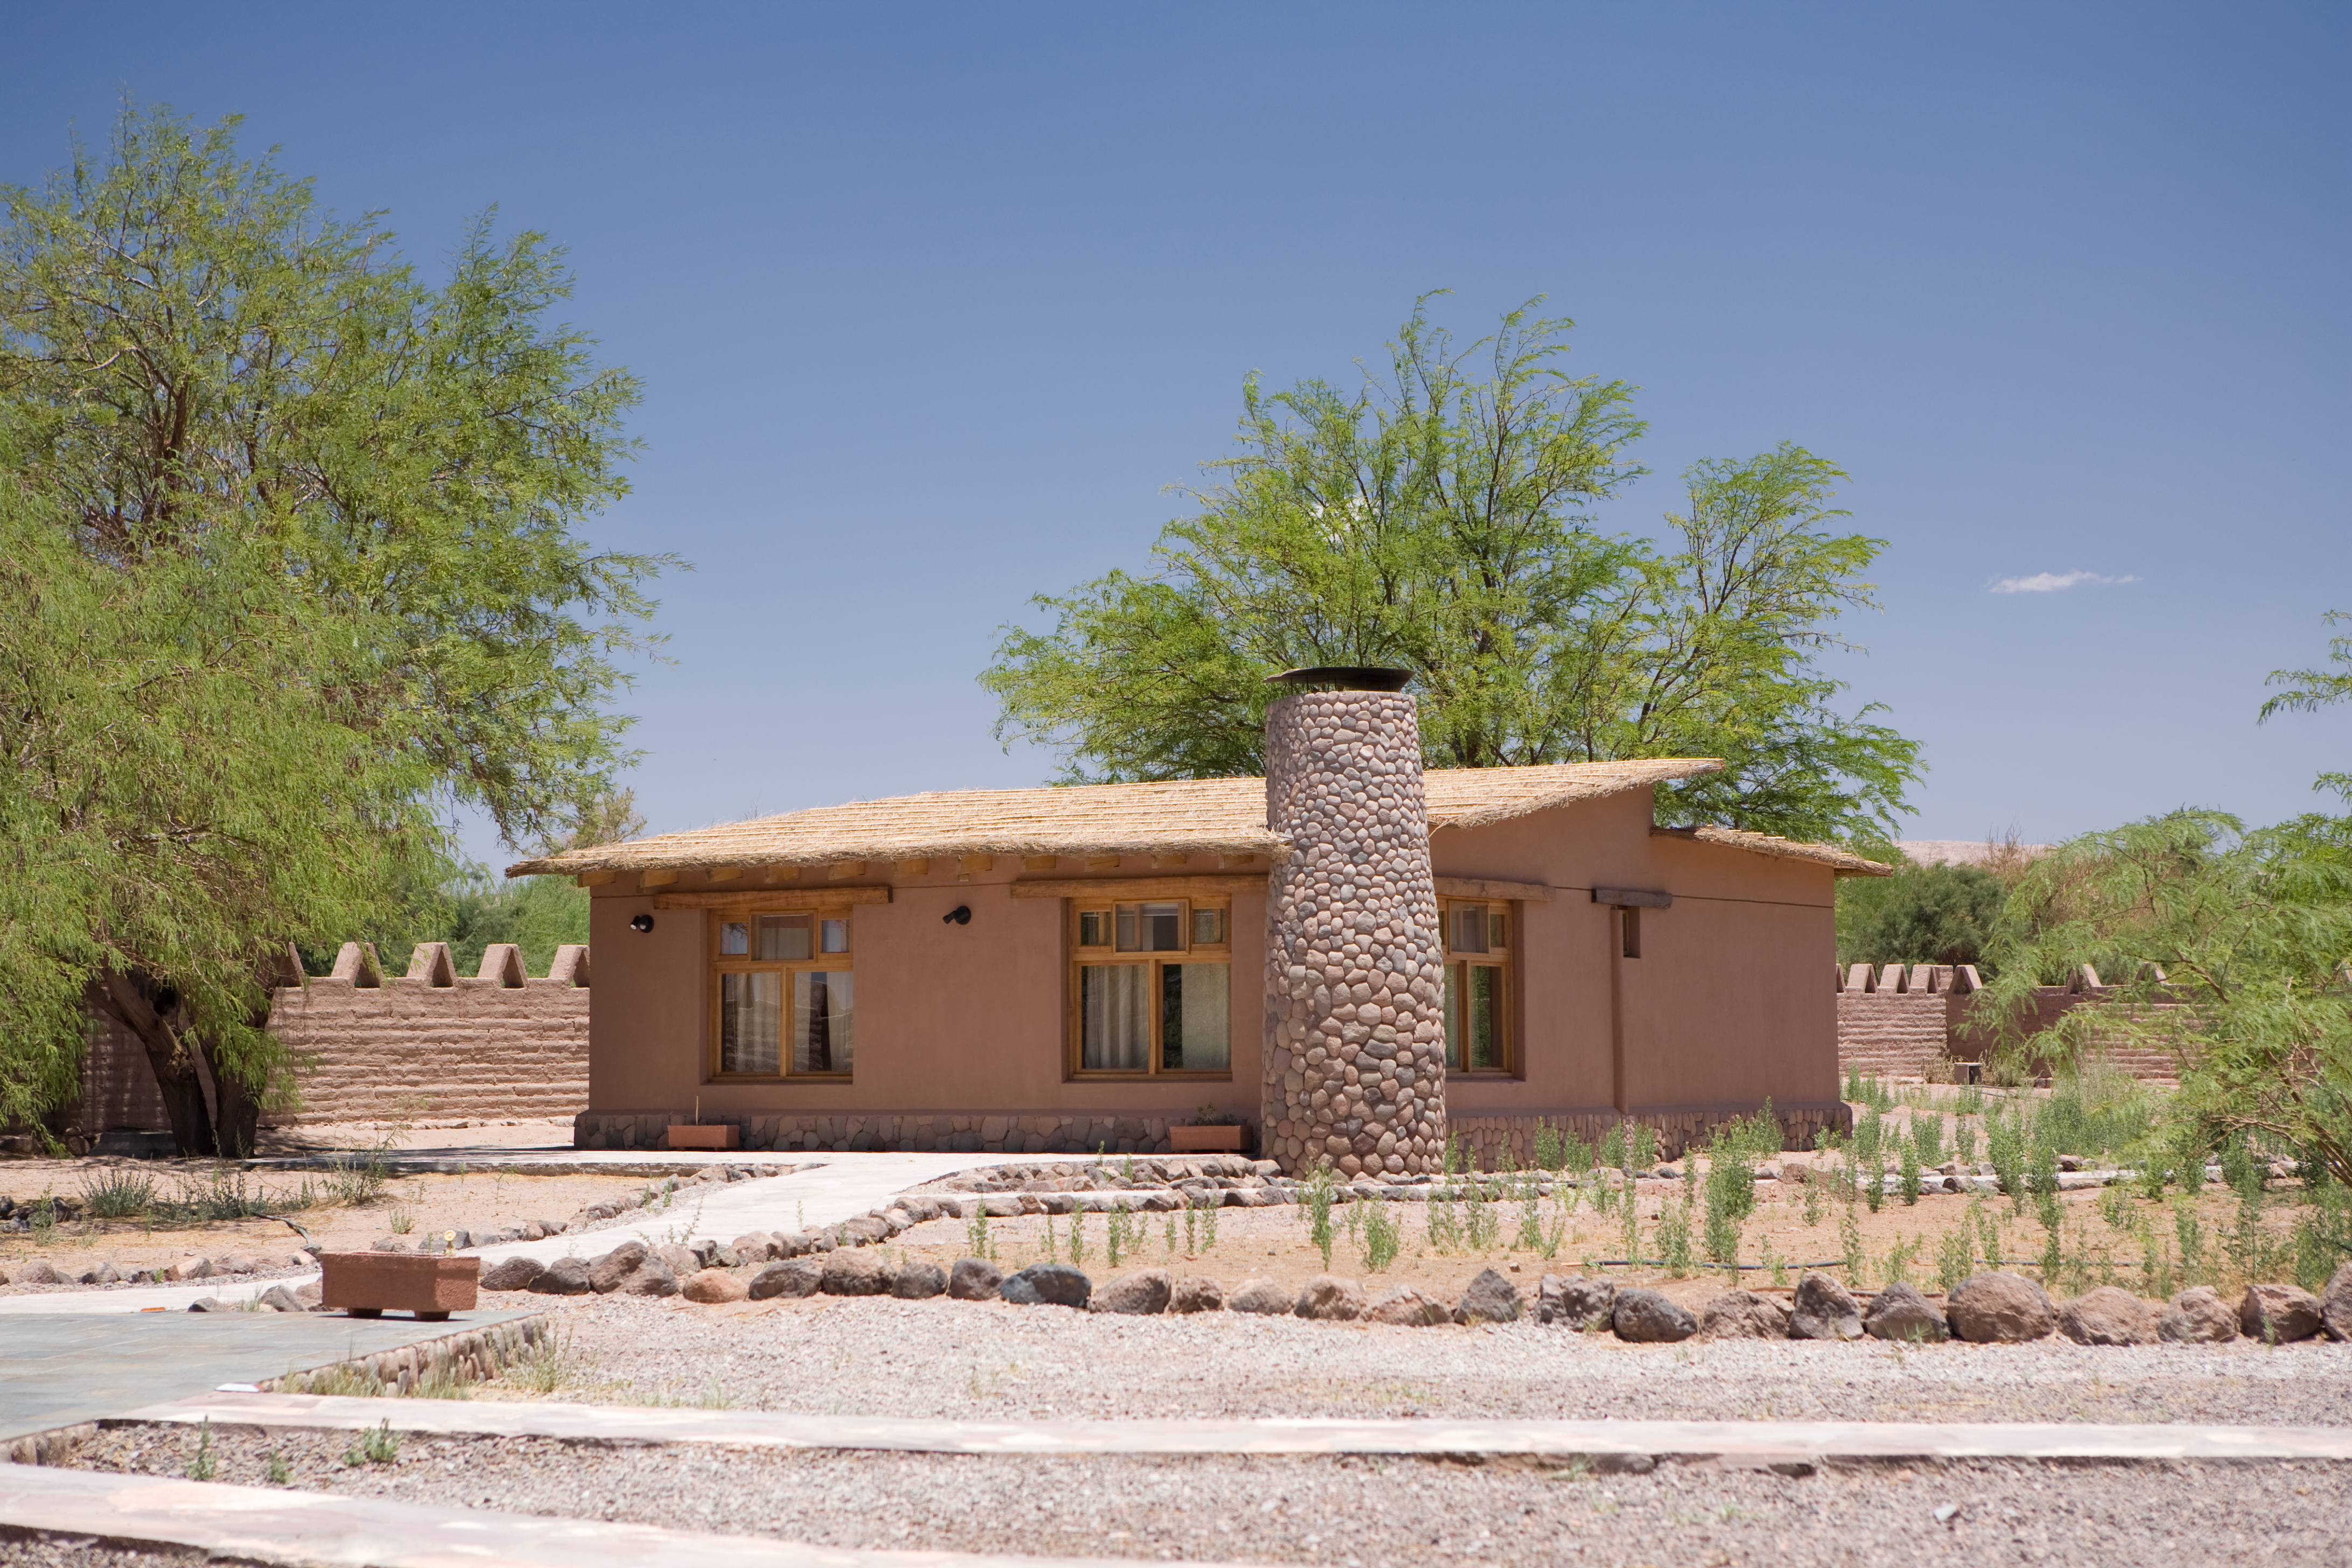

APEX Sequitor base

A photograph of the APEX Sequitor Base, located nearby San Pedro de Atacama in Chile. This is the workplace of the astronomers and support staff running APEX, the Atacama Pathfinder Experiment.

Credit: ESO